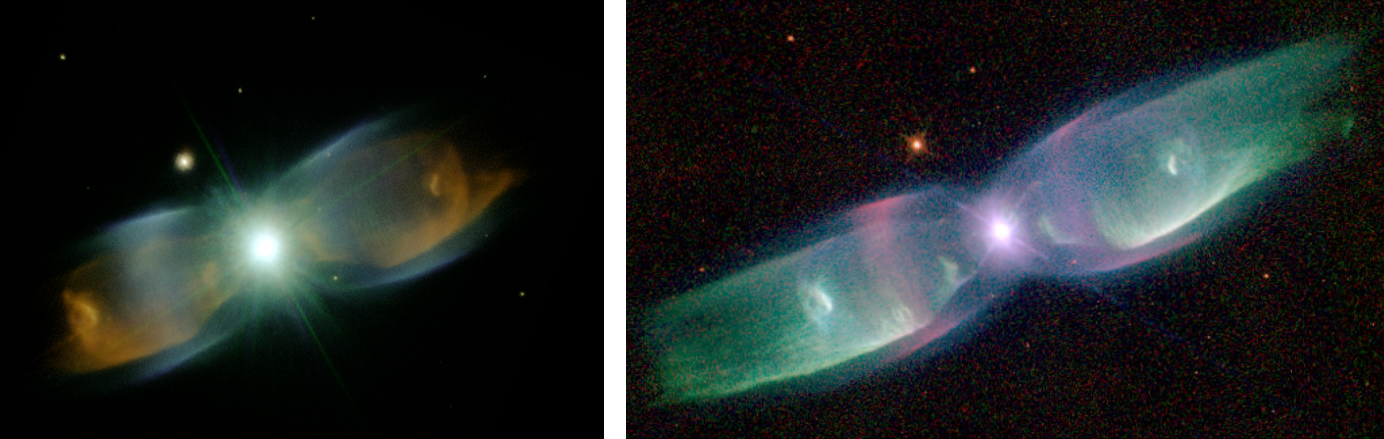

Color composite of the planetary nebula M2-9

Color composite (center) of the planetary nebula M2-9 using Altair AO images in the following bands: K’ (green), K+H2=1-0 (violet) and Fell (orange). Field of view is 38.5 x 42.5 arcseconds with NIRI at f/14. Inset: HST WFPC2 optical image (1997).

Credit: International Gemini Observatory/NOIRLab/NSF/AURA